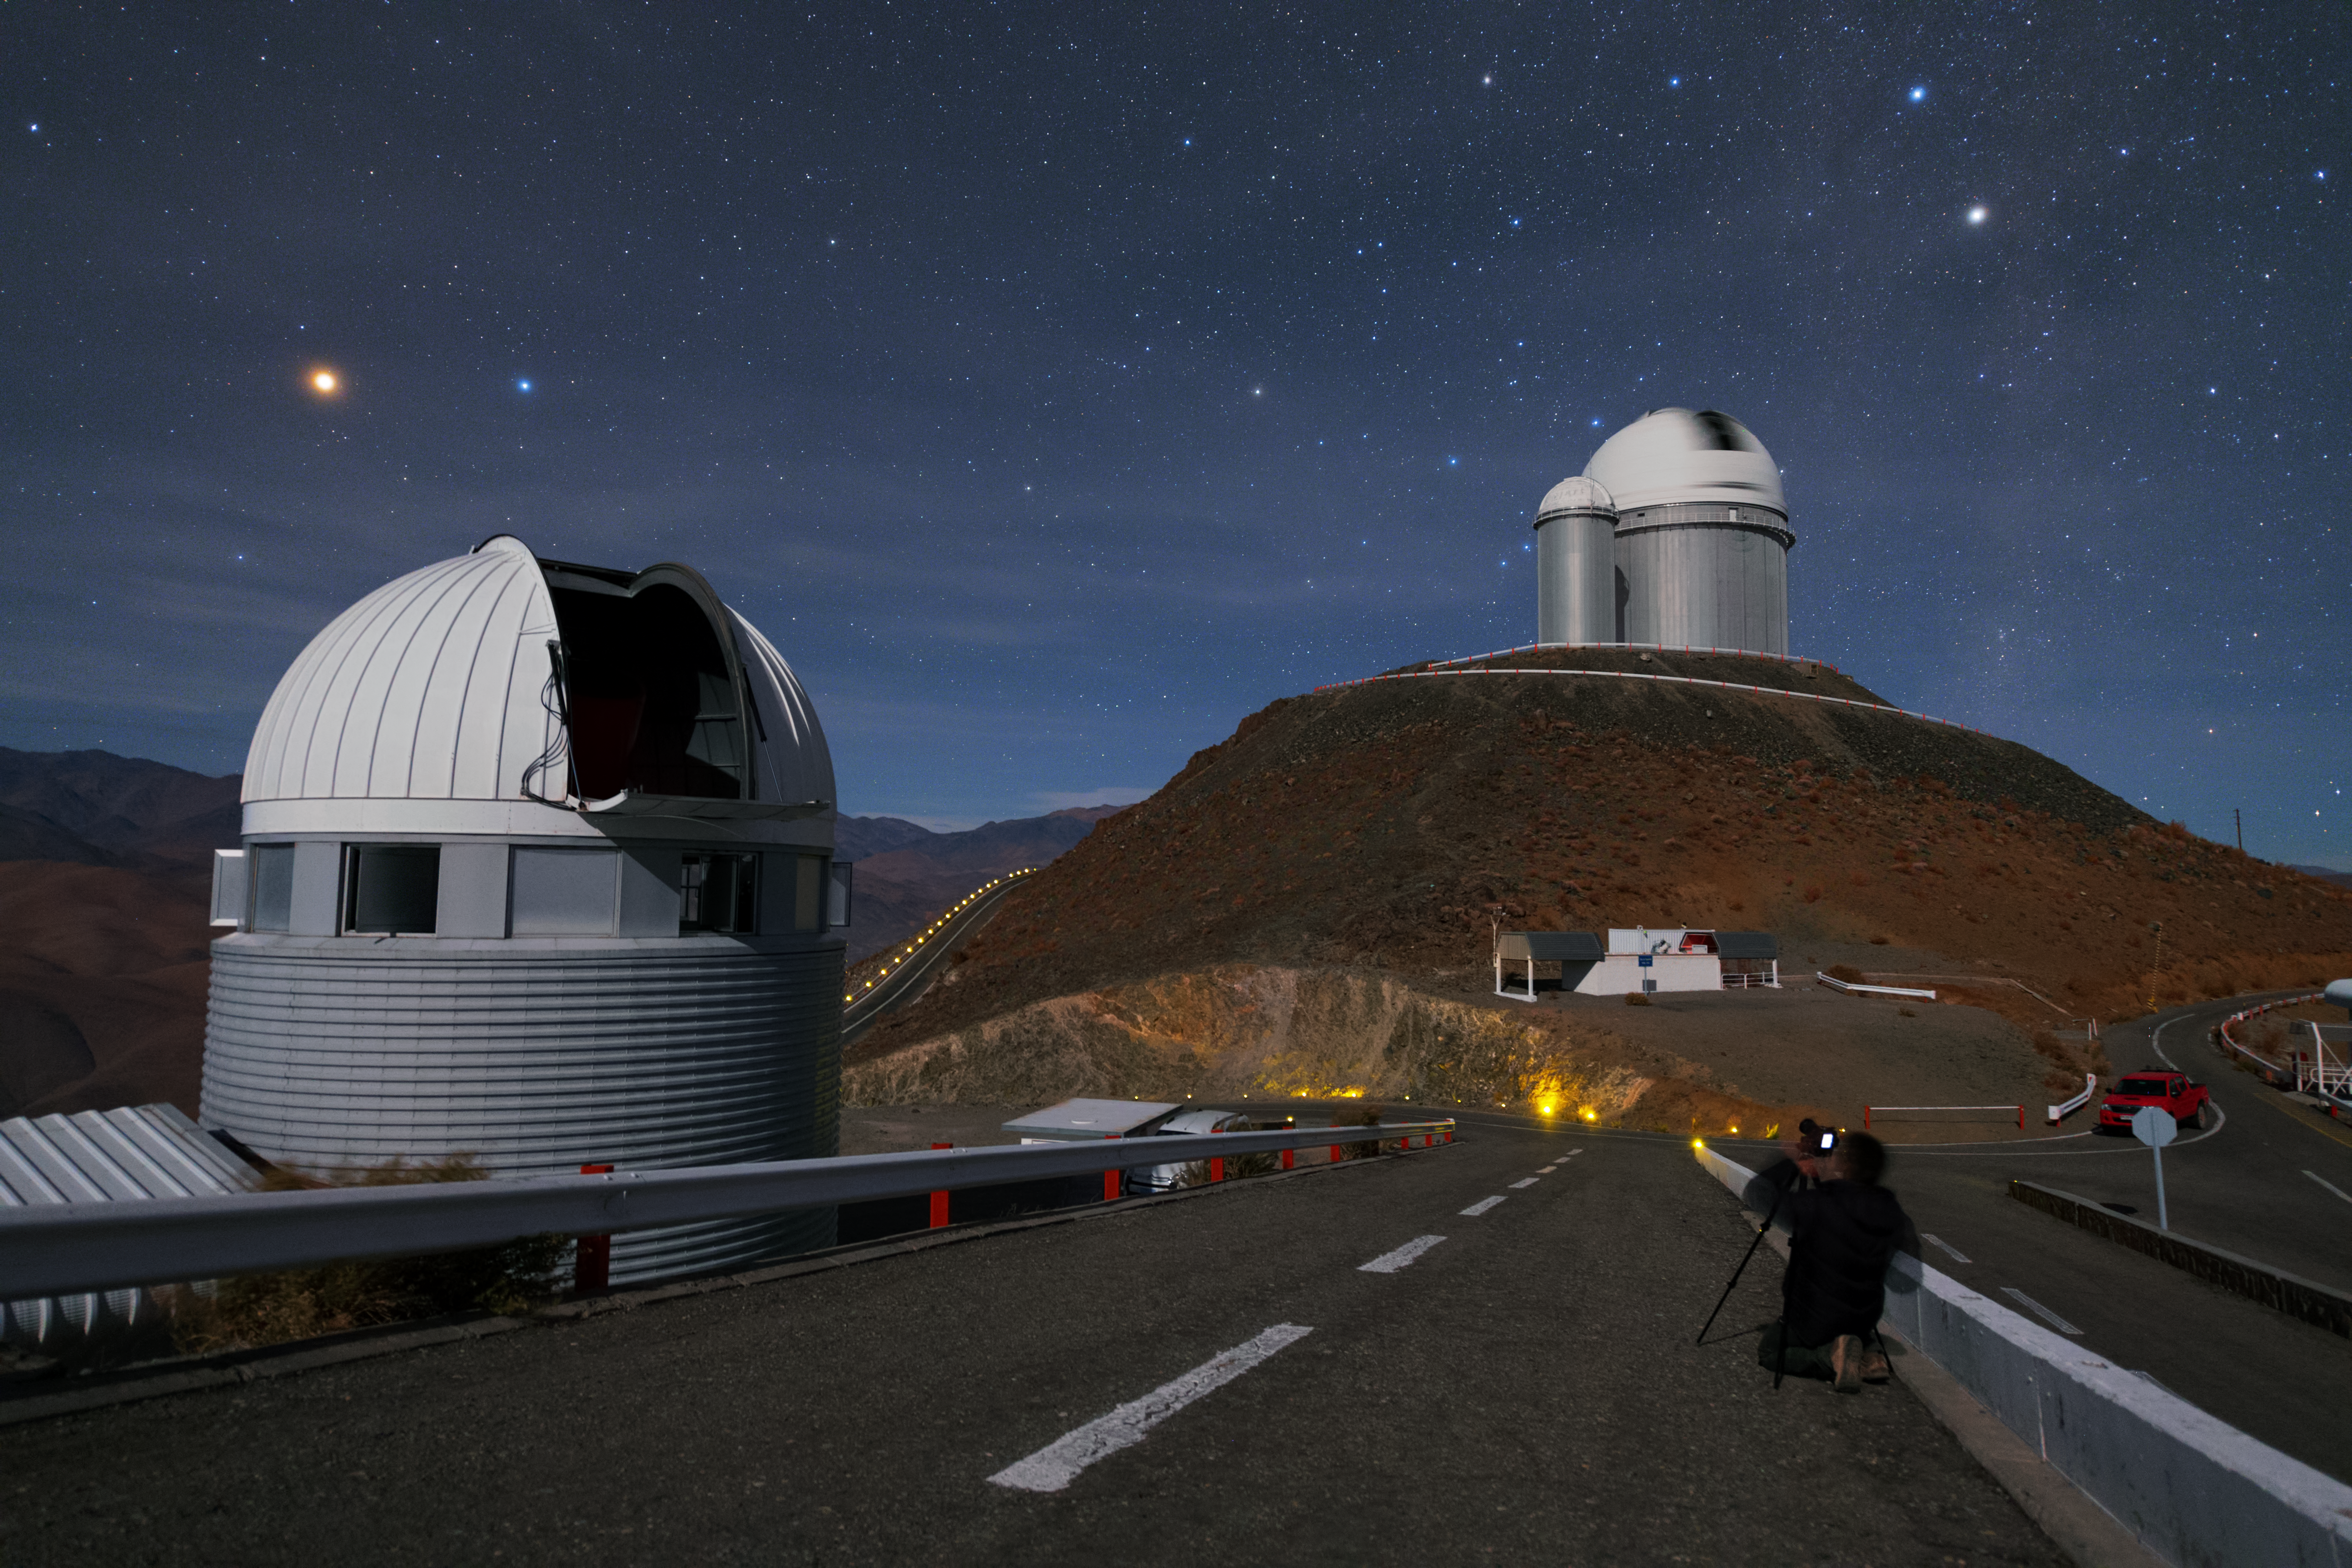

Mars above the Swiss 1.2-metre Leonhard Euler Telescope

ESO Photo Ambassador Babak Tafreshi taking an image of Mars above the Swiss 1.2-metre Leonhard Euler Telescope.

Credit: Y. Beletsky (LCO)/ESO